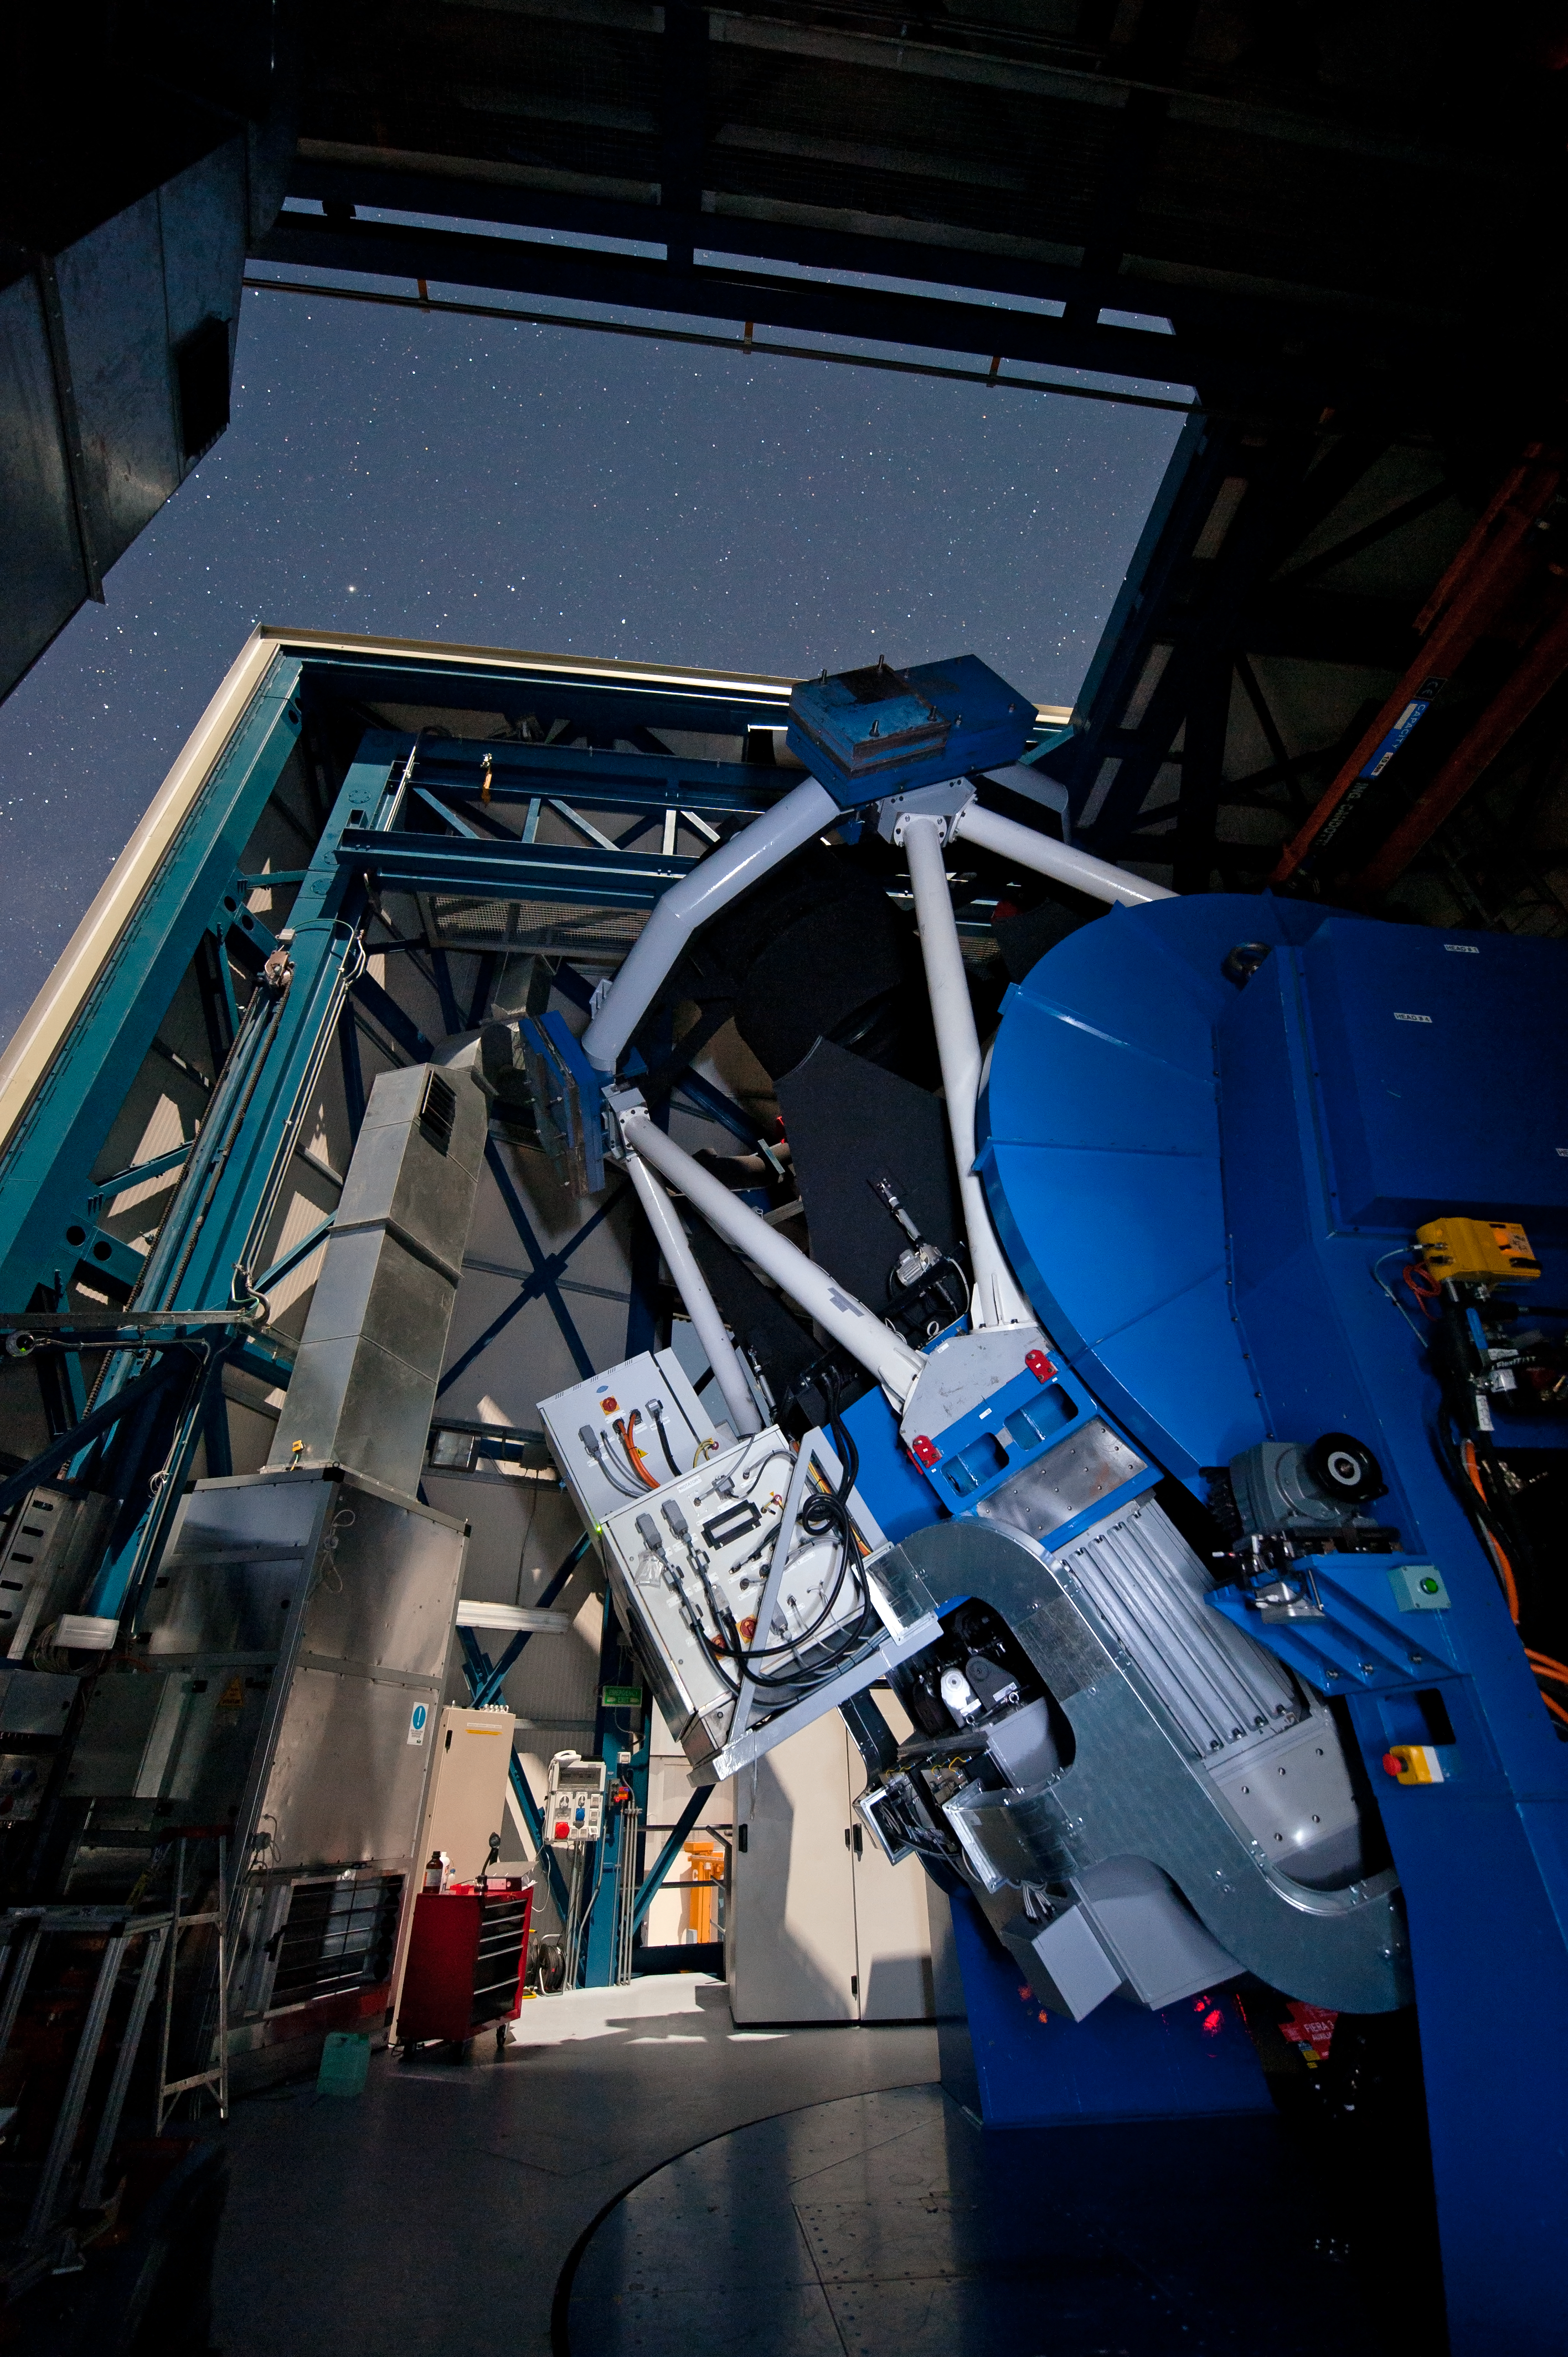

The VLT Survey Telescope (VST)

The VLT Survey Telescope (VST) at Cerro Paranal. The VST is a state-of-the-art 2.6-metre telescope equipped with OmegaCAM, a monster 268 megapixel CCD camera with a field of view four times the area of the full Moon. It will survey the visible-light sky. The VST is the result of a joint venture between ESO and the Capodimonte Astronomical Observatory (OAC) of Naples, a research centre of the Italian National Institute for Astrophysics (INAF).

Credit: ESO/G.Hüdepohl (atacamaphoto.com)